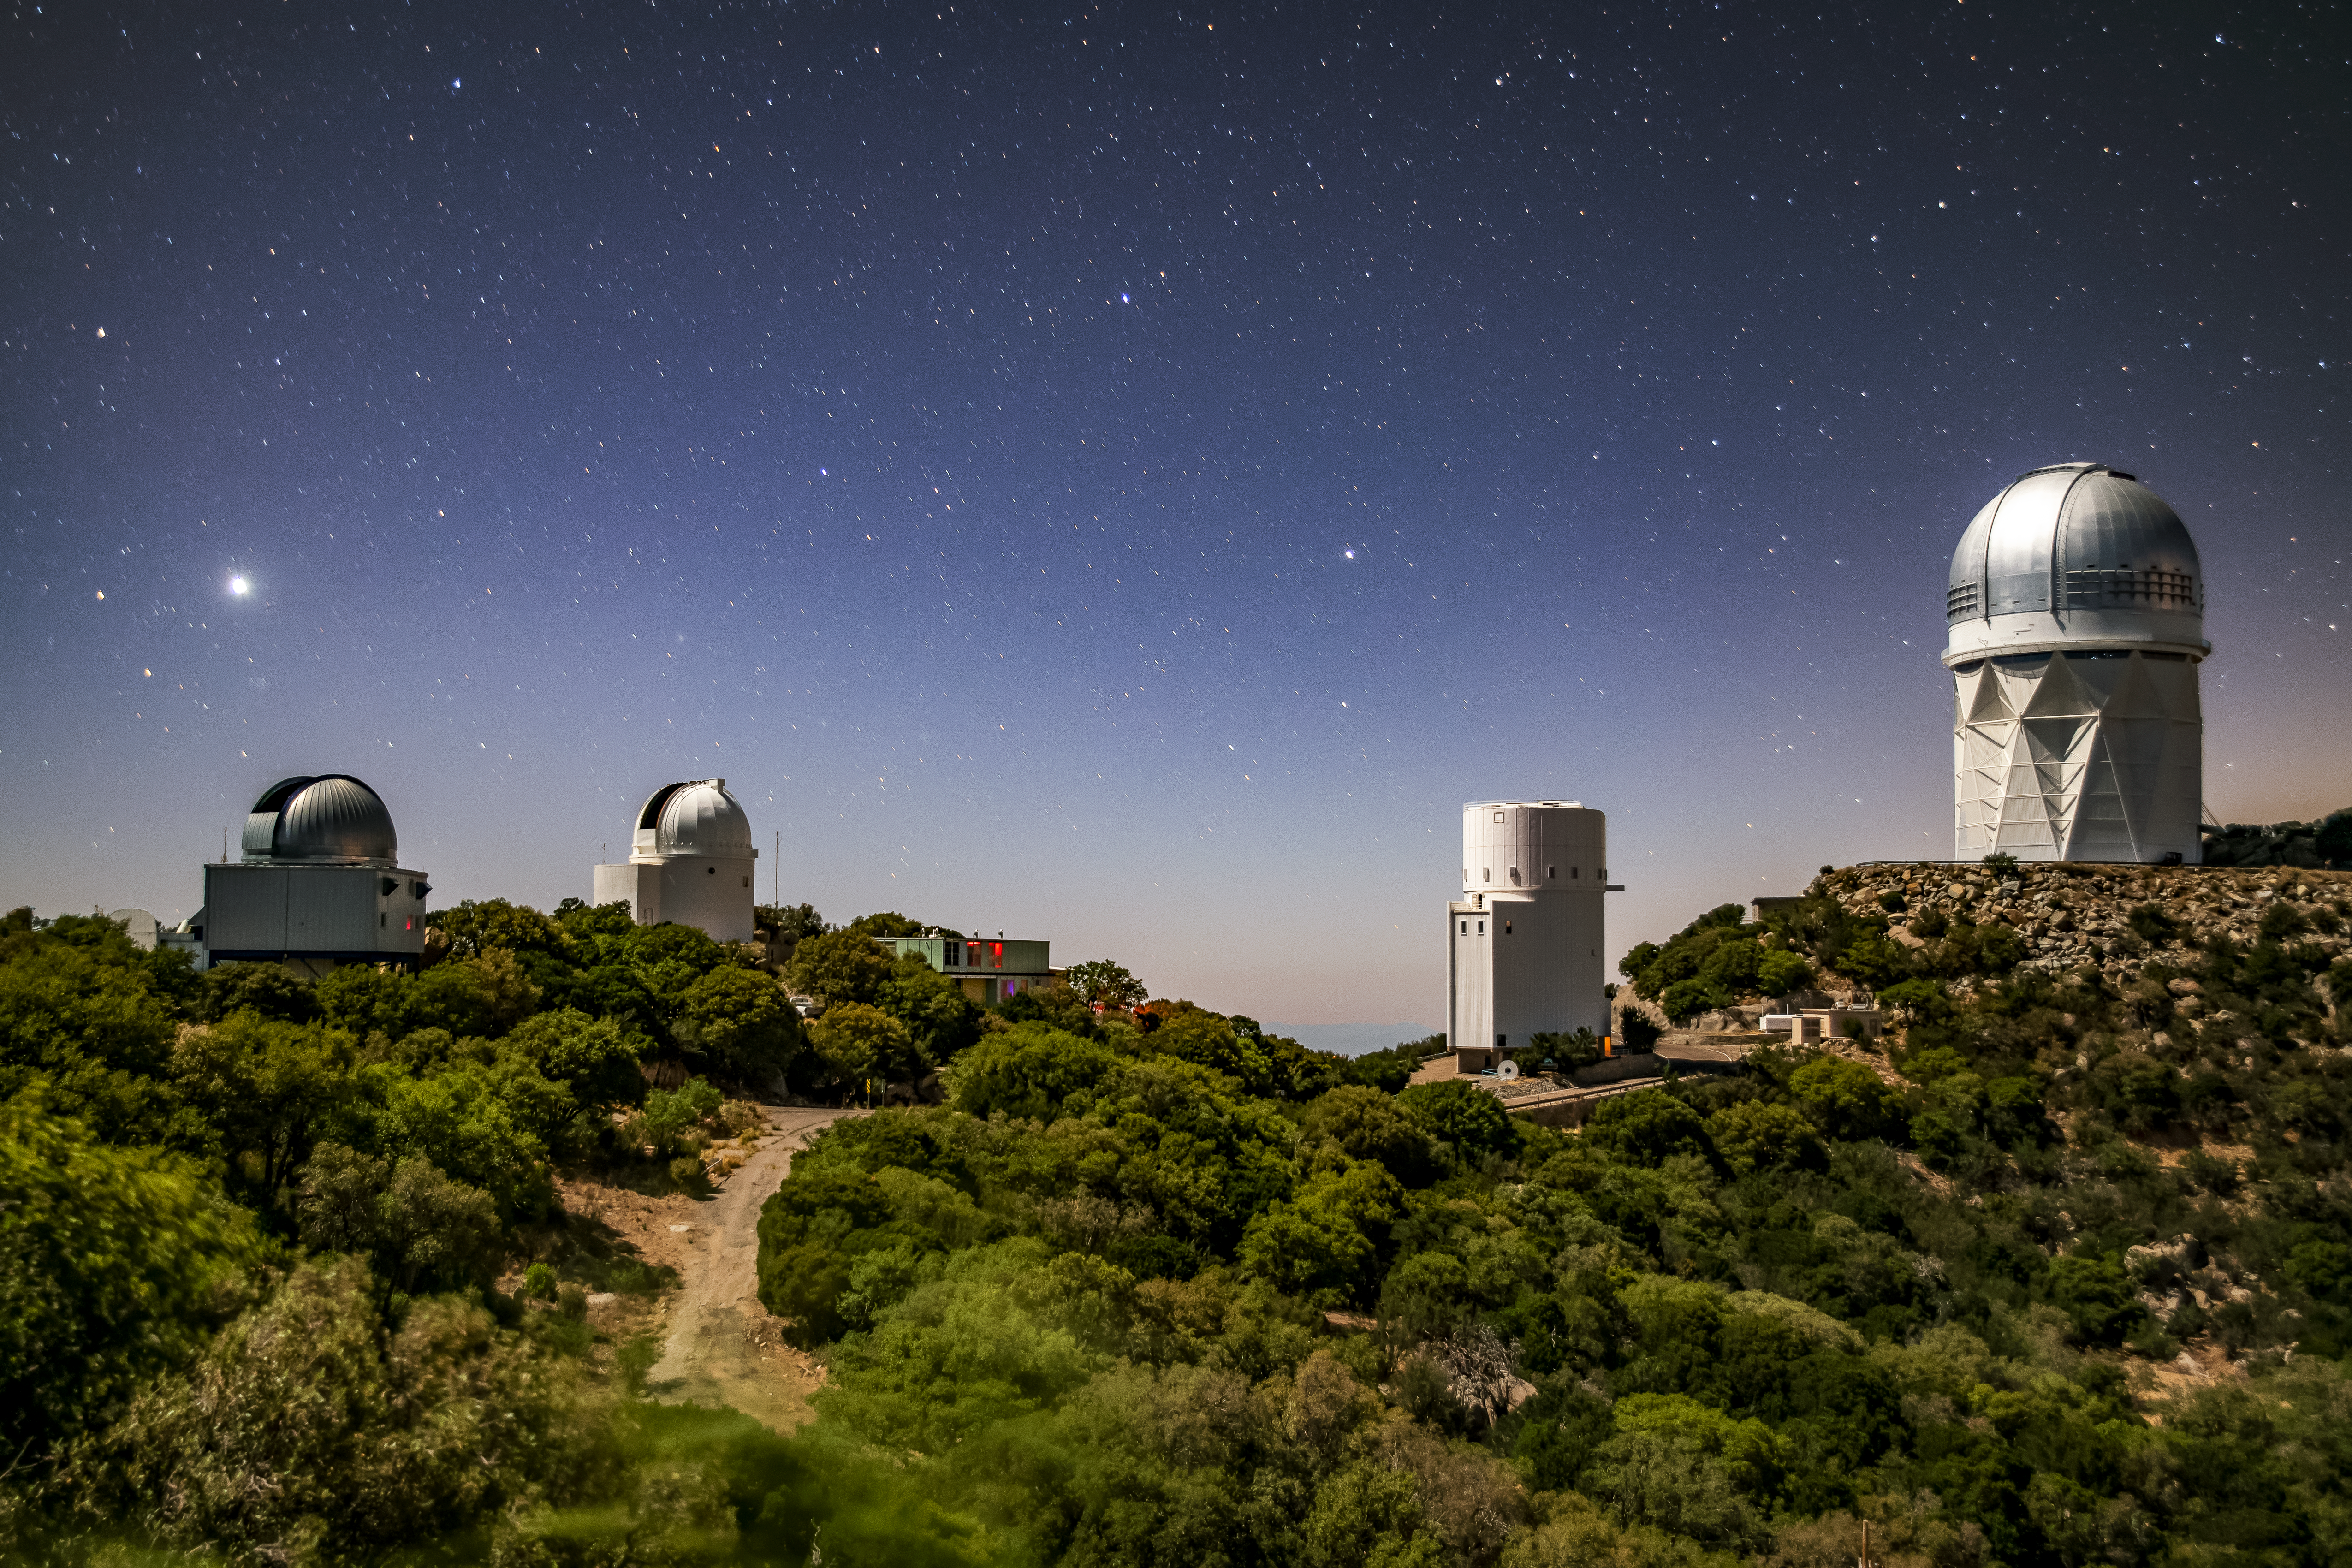

Kitt Peak National Observatory at night

Kitt Peak National Observatory at night on Tuesday, May 22, 2018 in Tucson, Arizona.

Credit: Marilyn Chung/Lawrence Berkeley National Lab/KPNO/NOIRLab/NSF/AURA